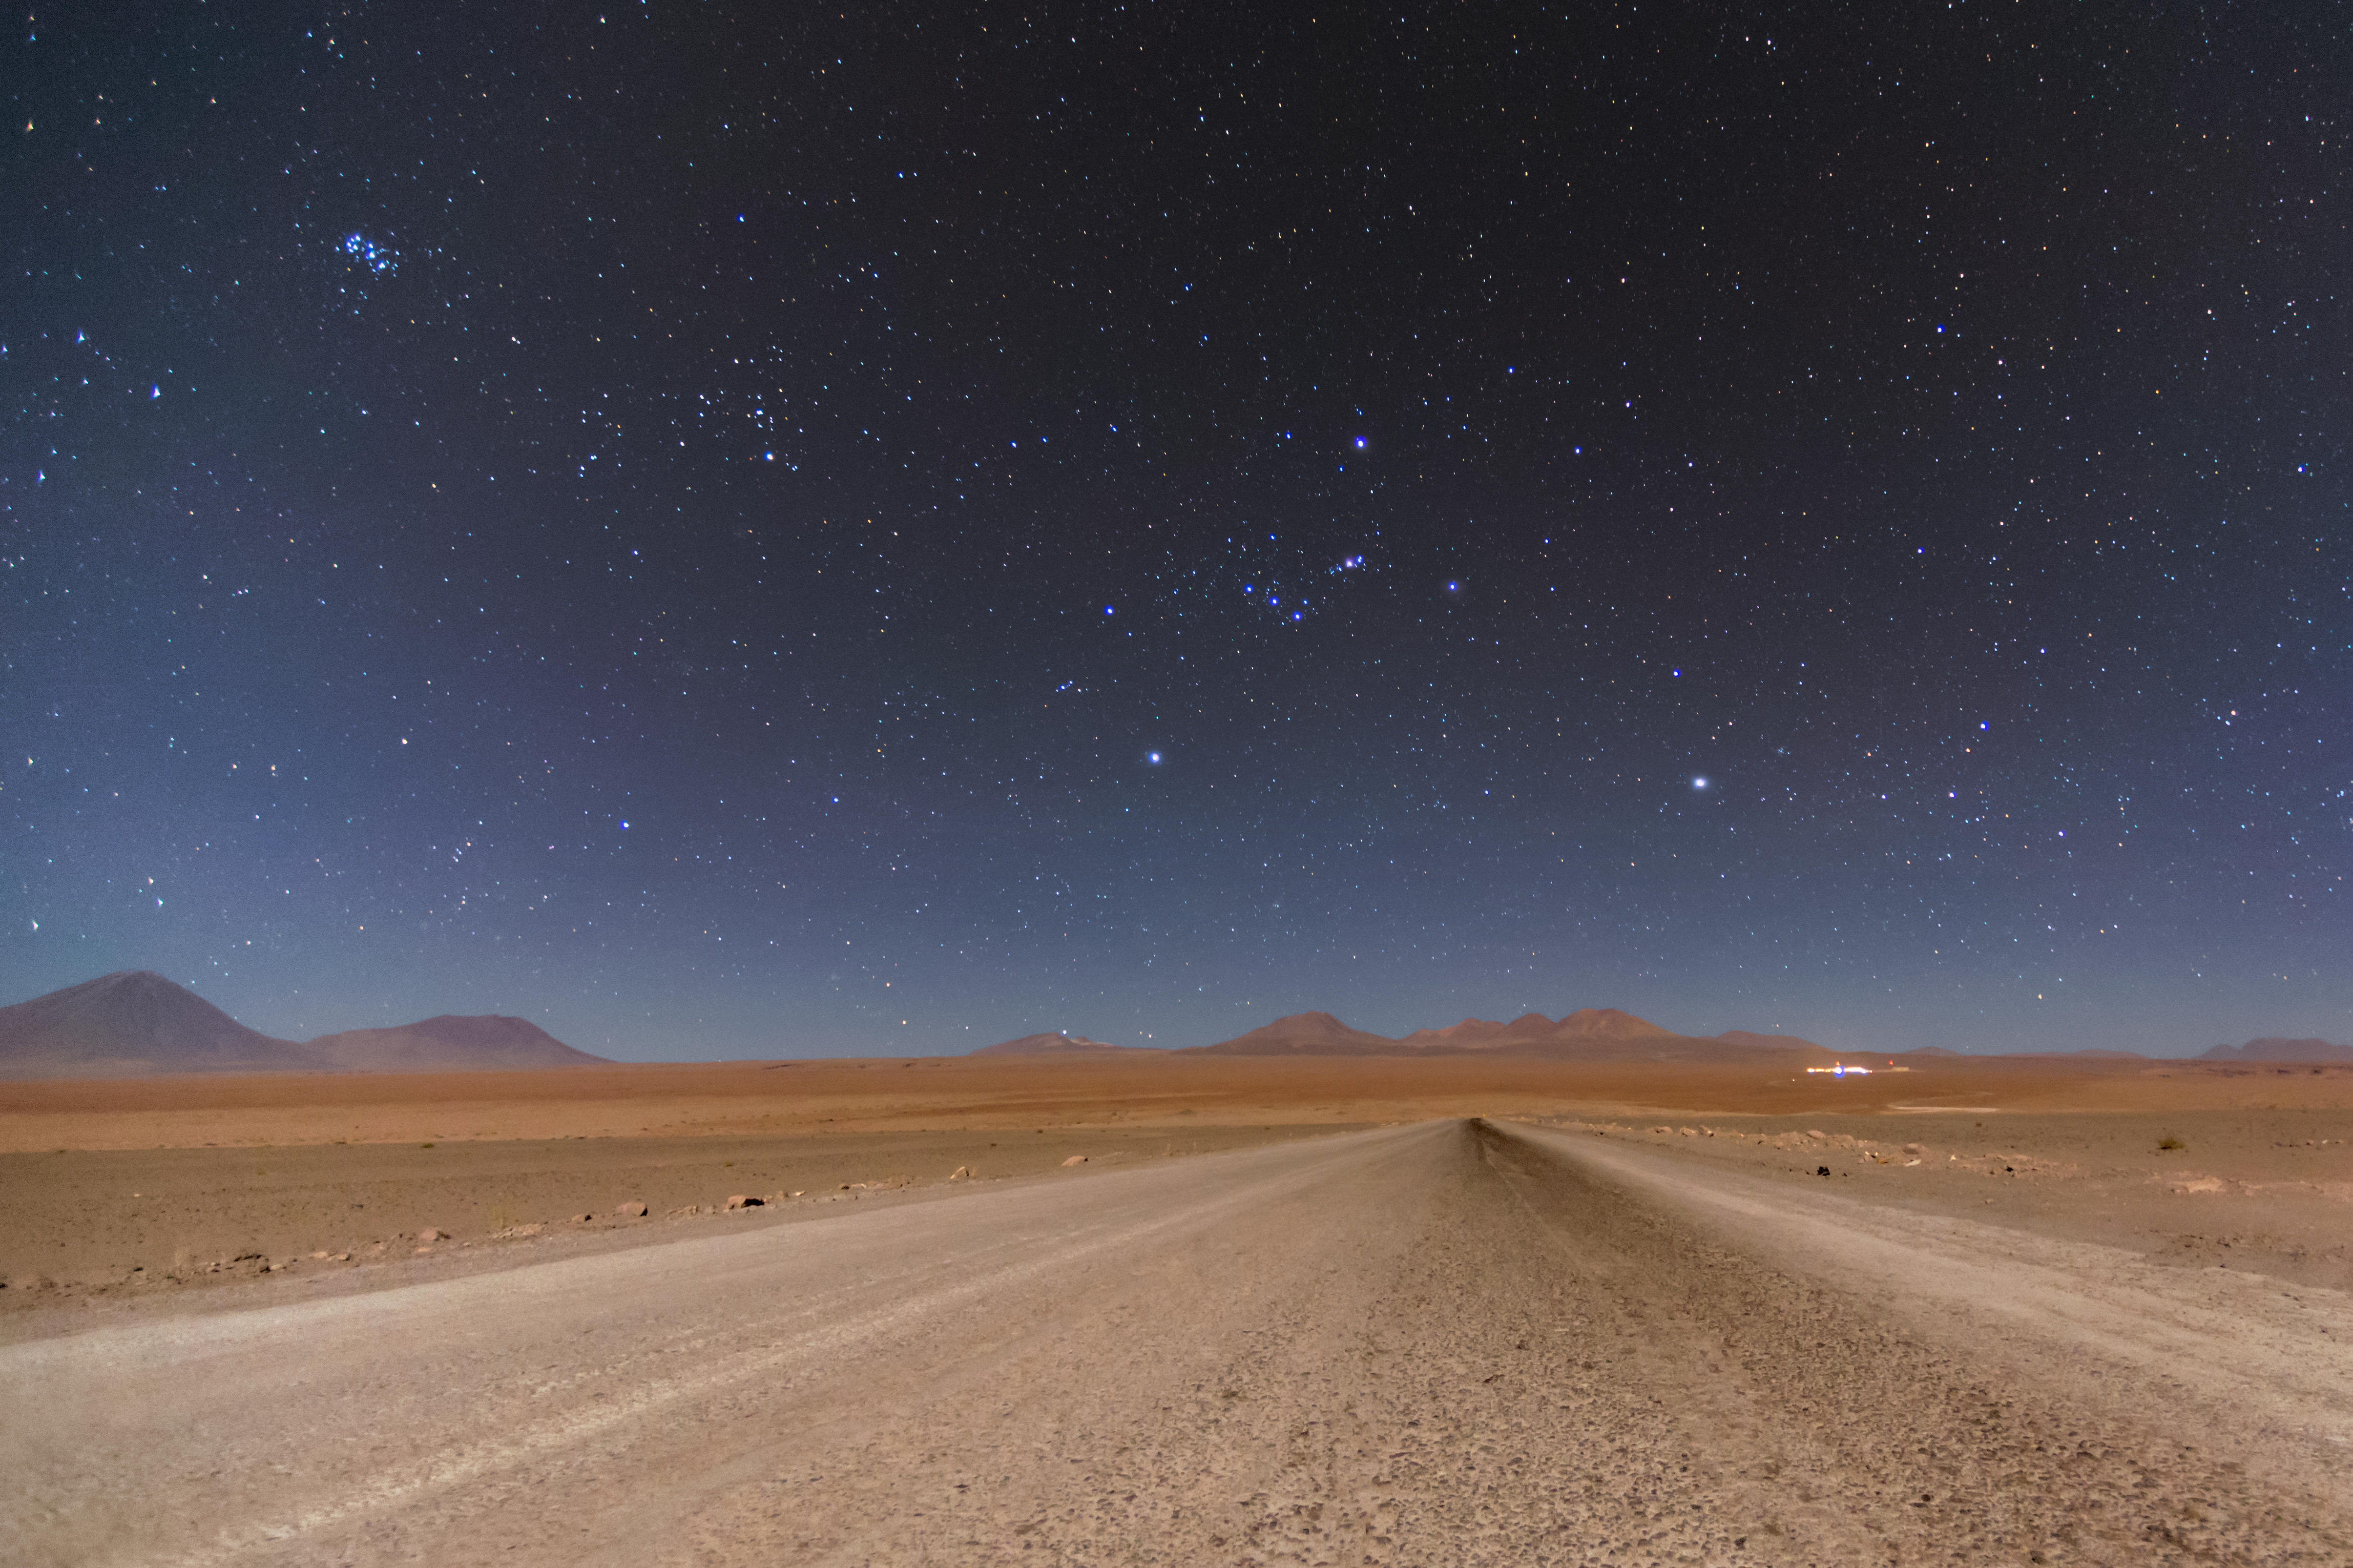

On the road to the Hunter

The Orion constellation, the Hunter, rises over the mountains in Chile's Atacama desert, home of the Atacama Large Millimeter/submillimeter Array (ALMA). To left of Orion is the Pleiades (the Seven Sisters) star cluster.

Credit: S. Otarola/ESO